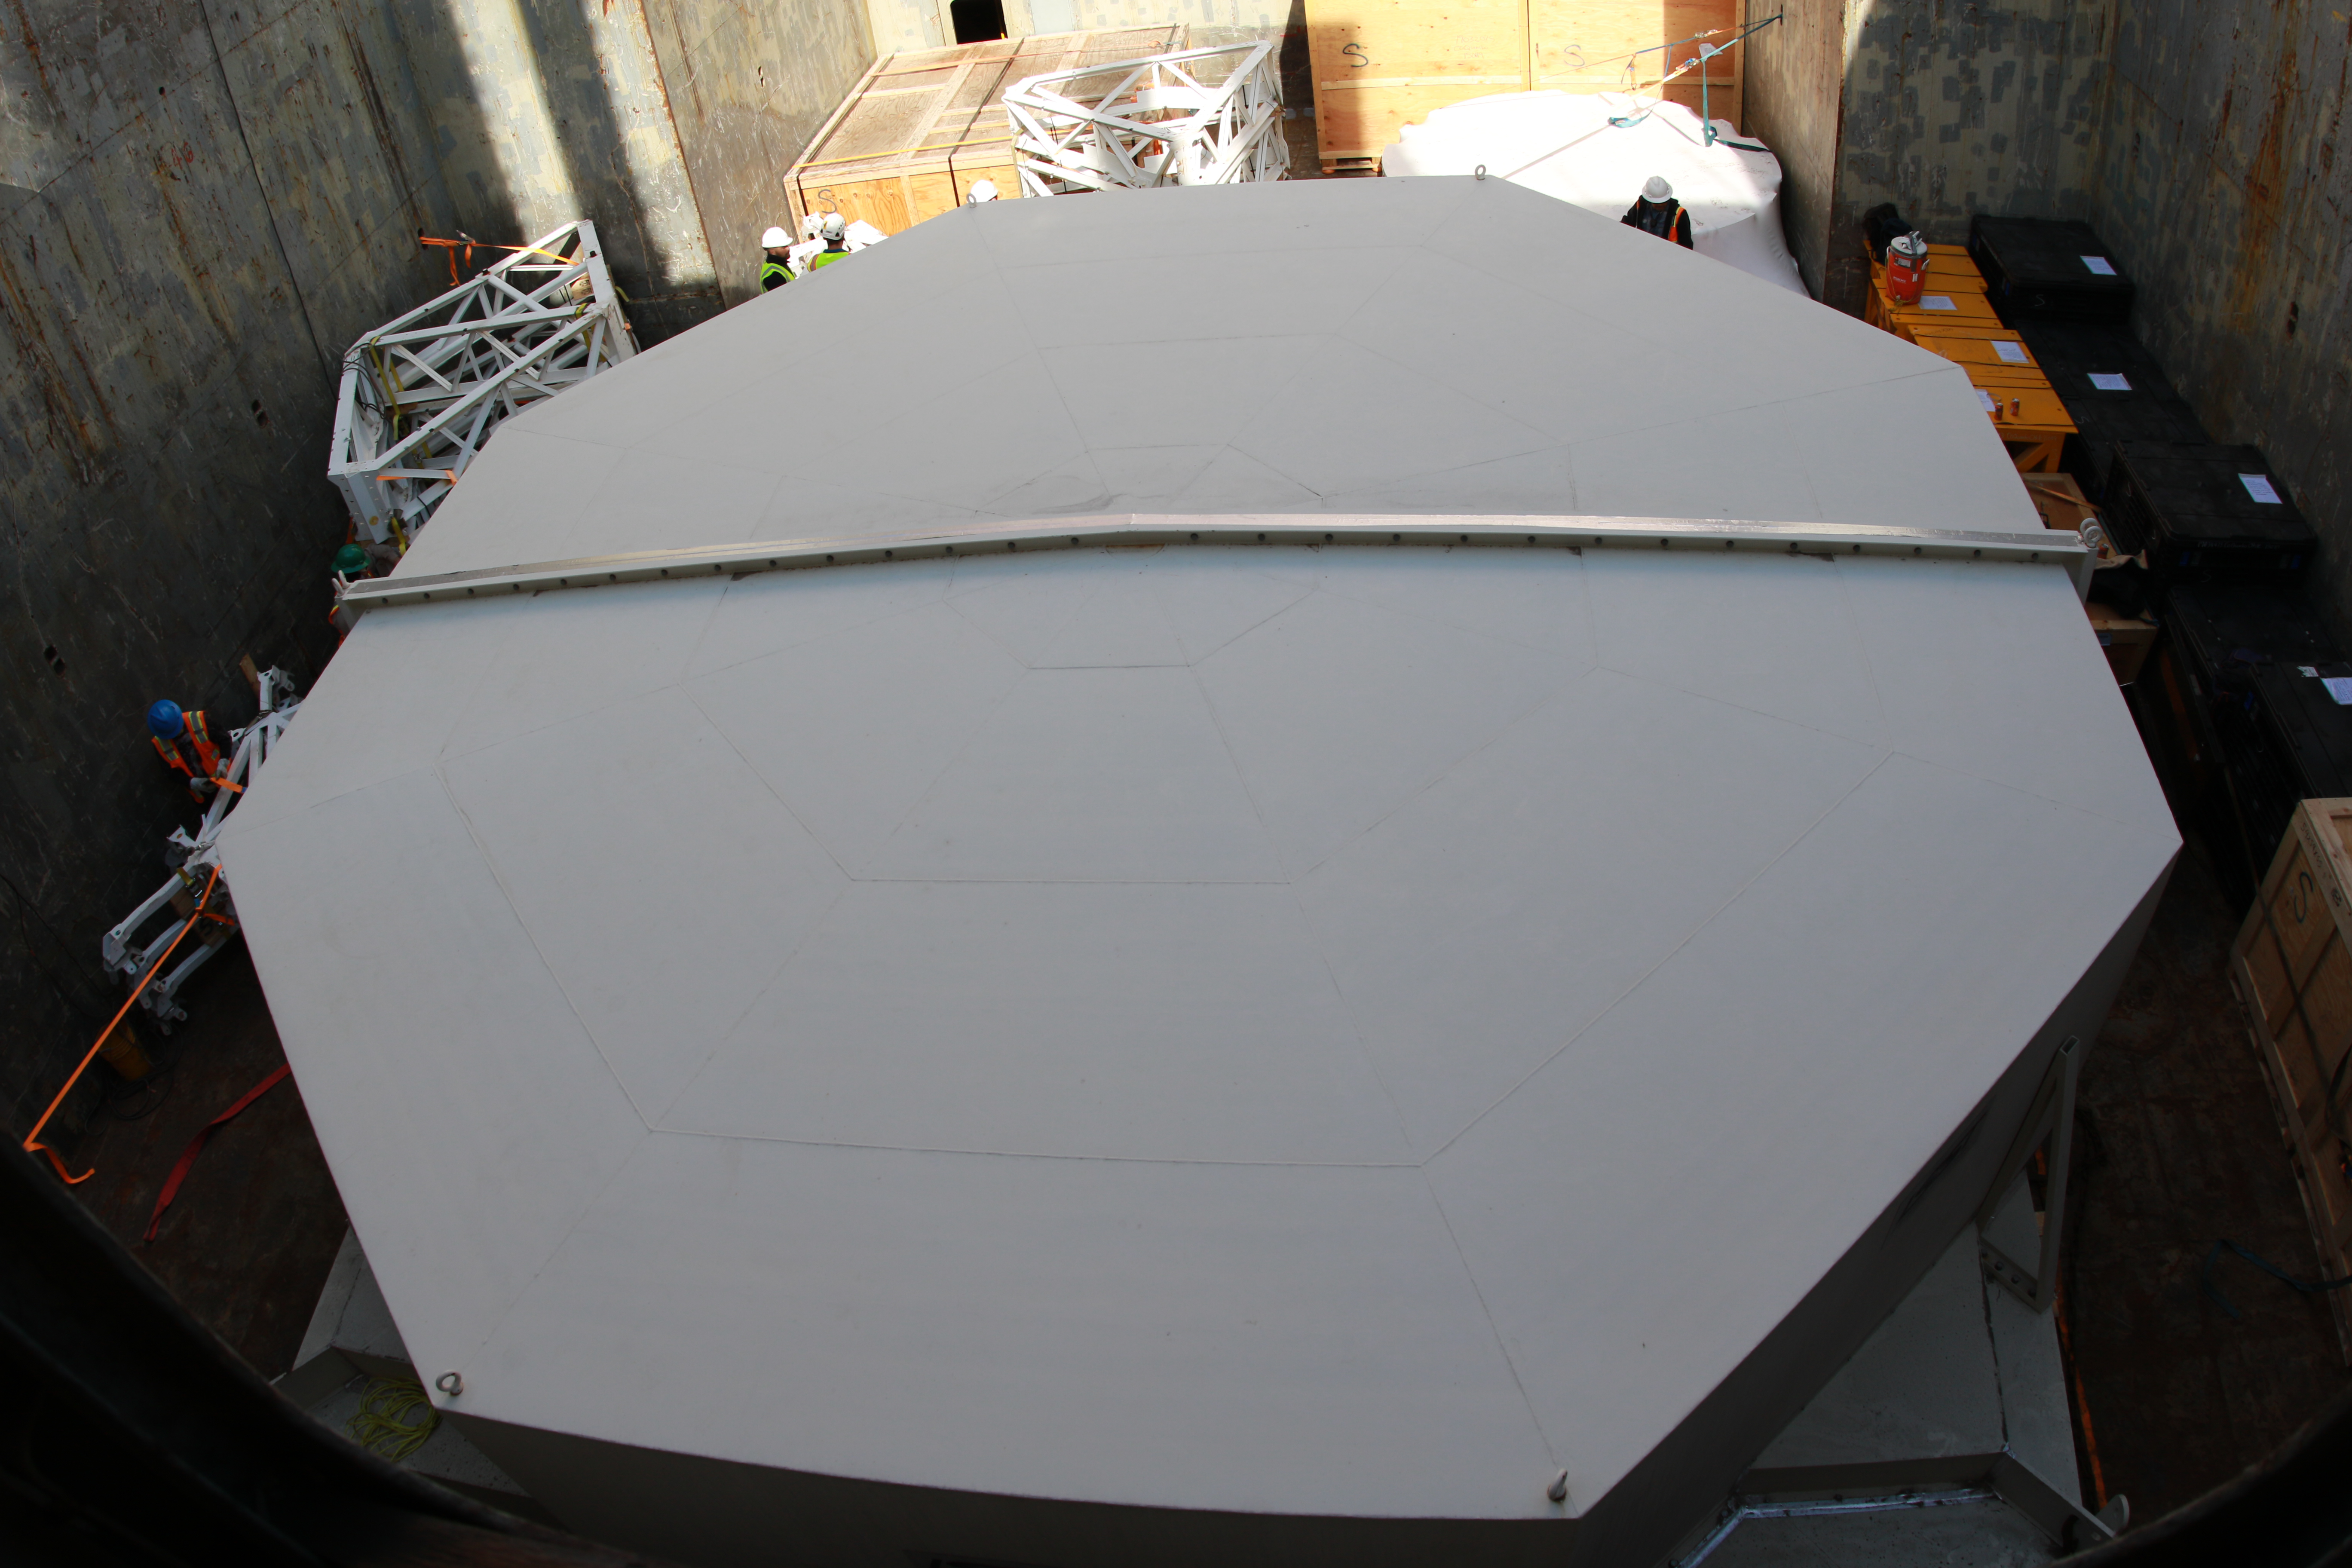

M1M3 Loading on BBC Manitoba

The LSST Primary/Tertiary Mirror (M1M3), along with the M1M3 vacuum lift and other support materials, was loaded onto the BBC Manitoba on April 2, 2019 in Houston, Texas. The voyage to Chile is expected to take 4-5 weeks.

Credit: Rubin Observatory/NSF/AURA